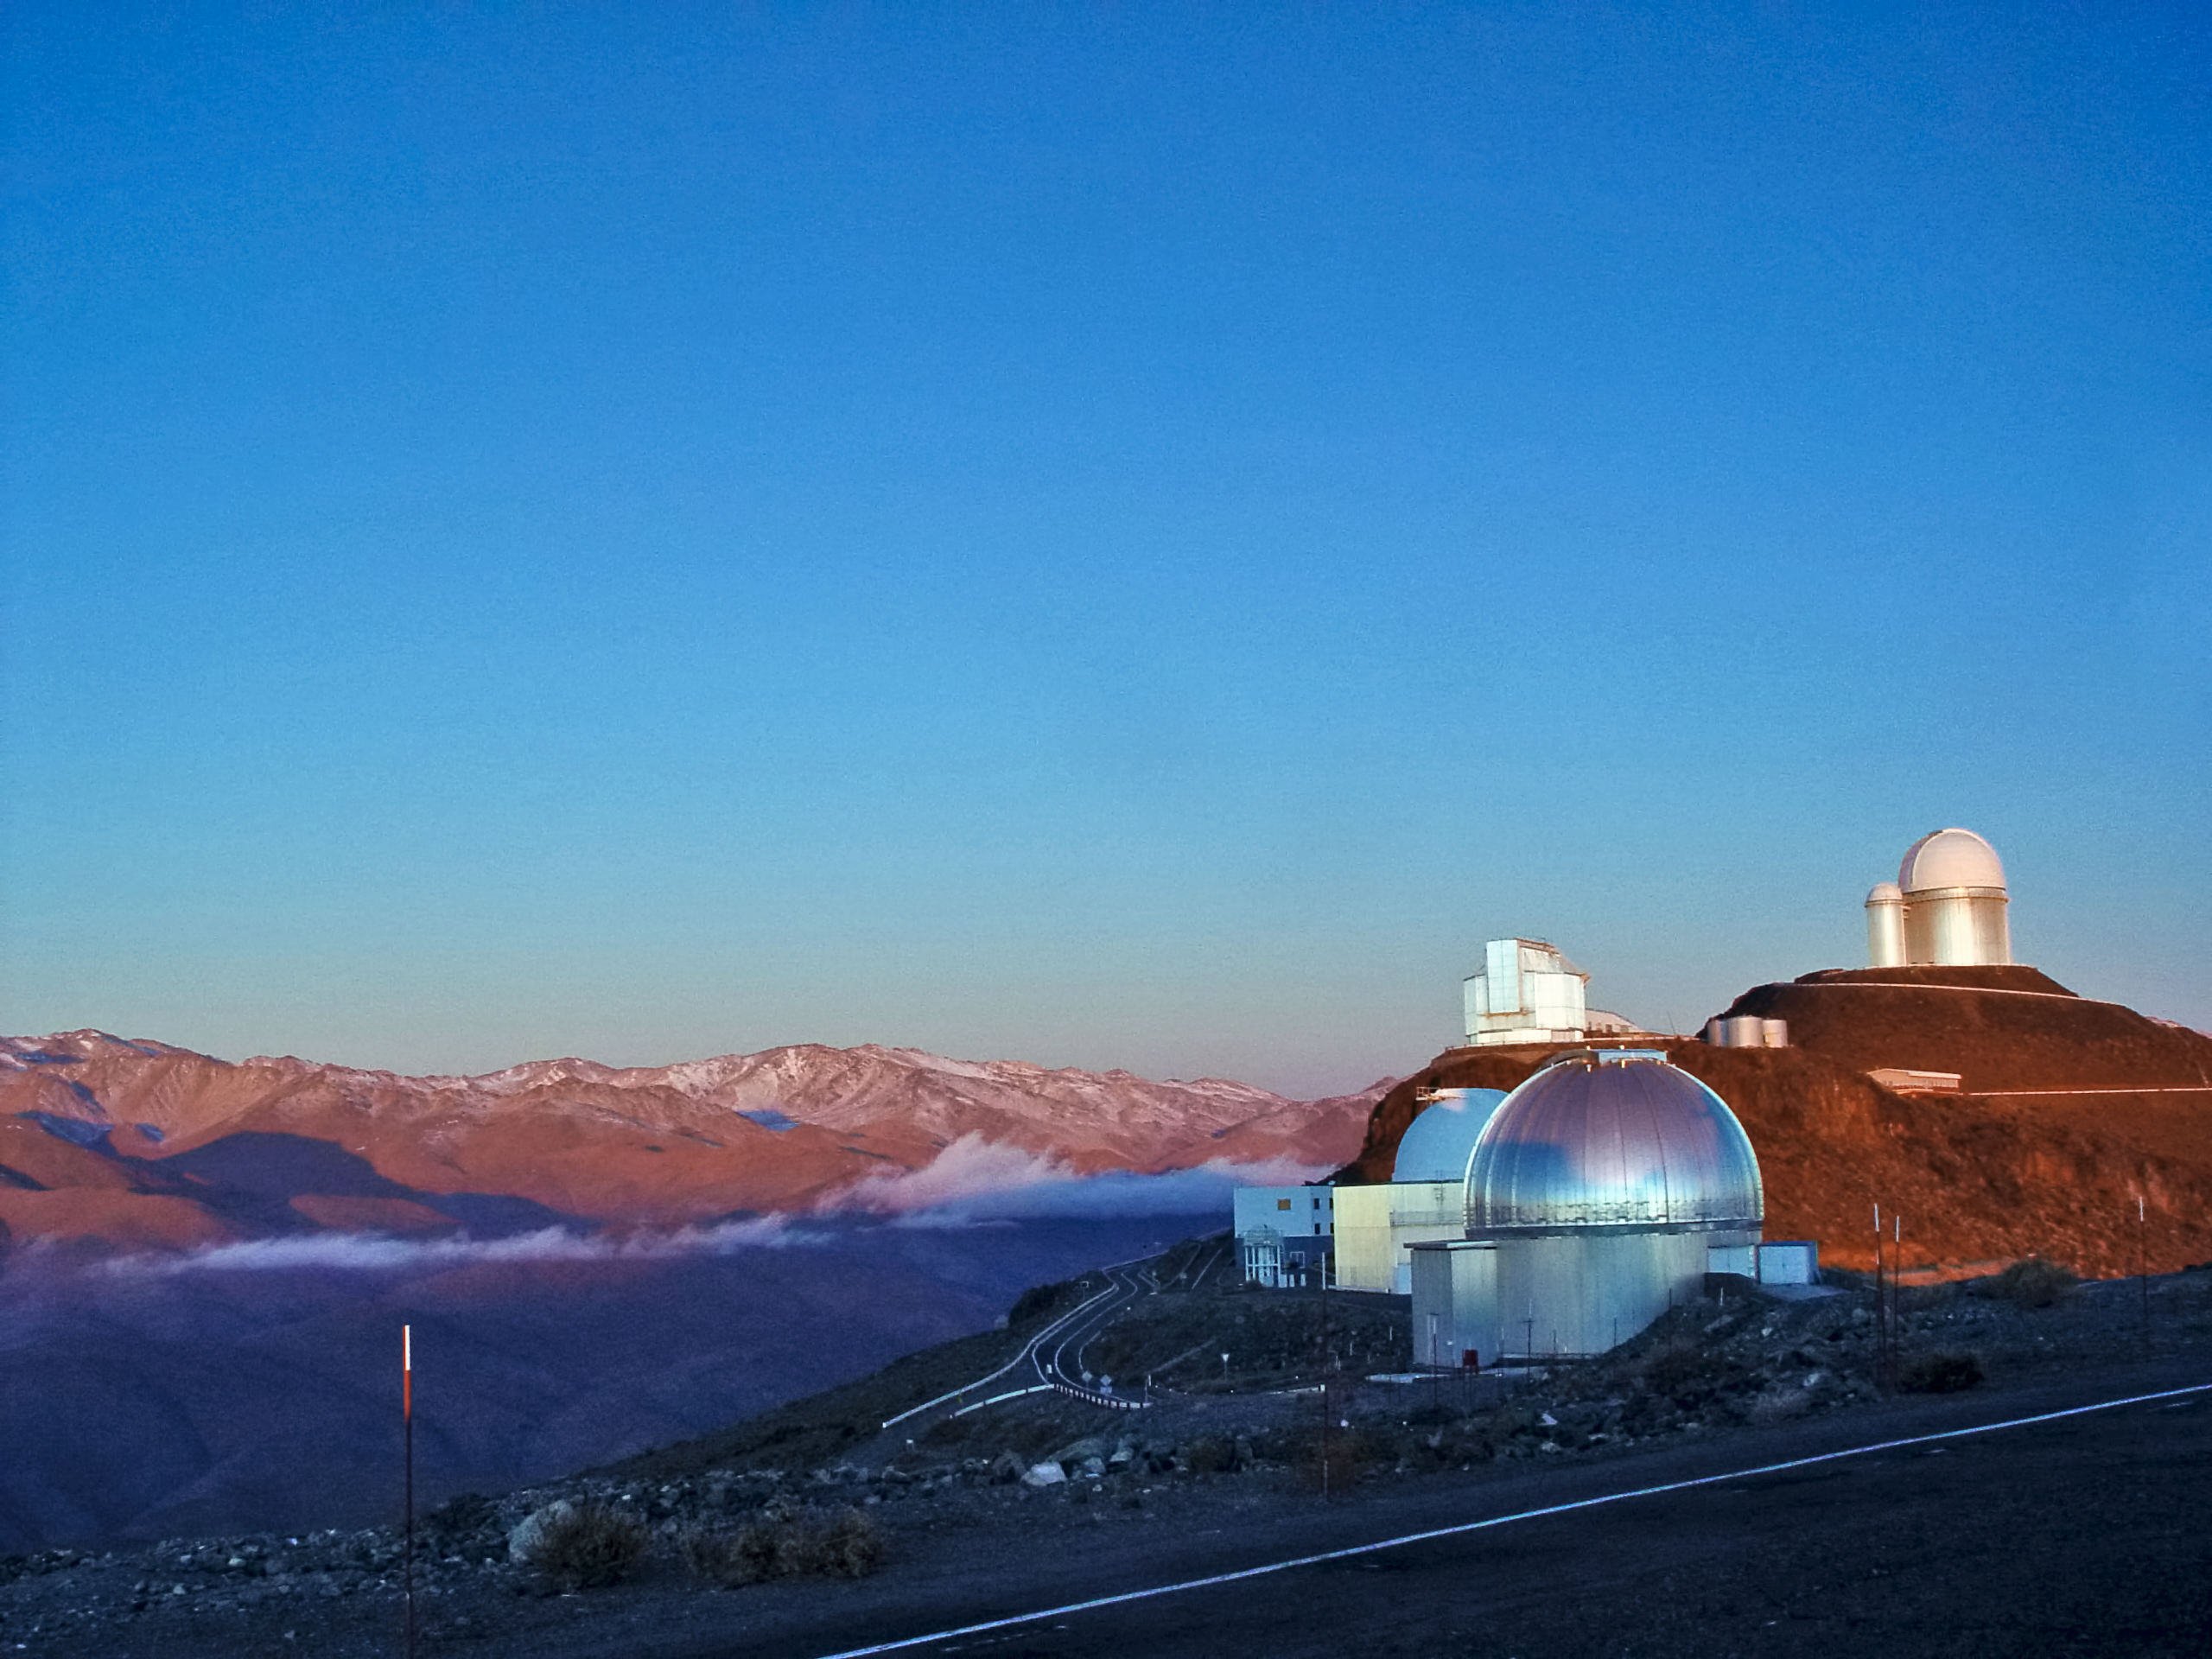

Sunset at La Silla

View of ESO's La Silla Obsesrvatory at sunset.

Credit: ESO